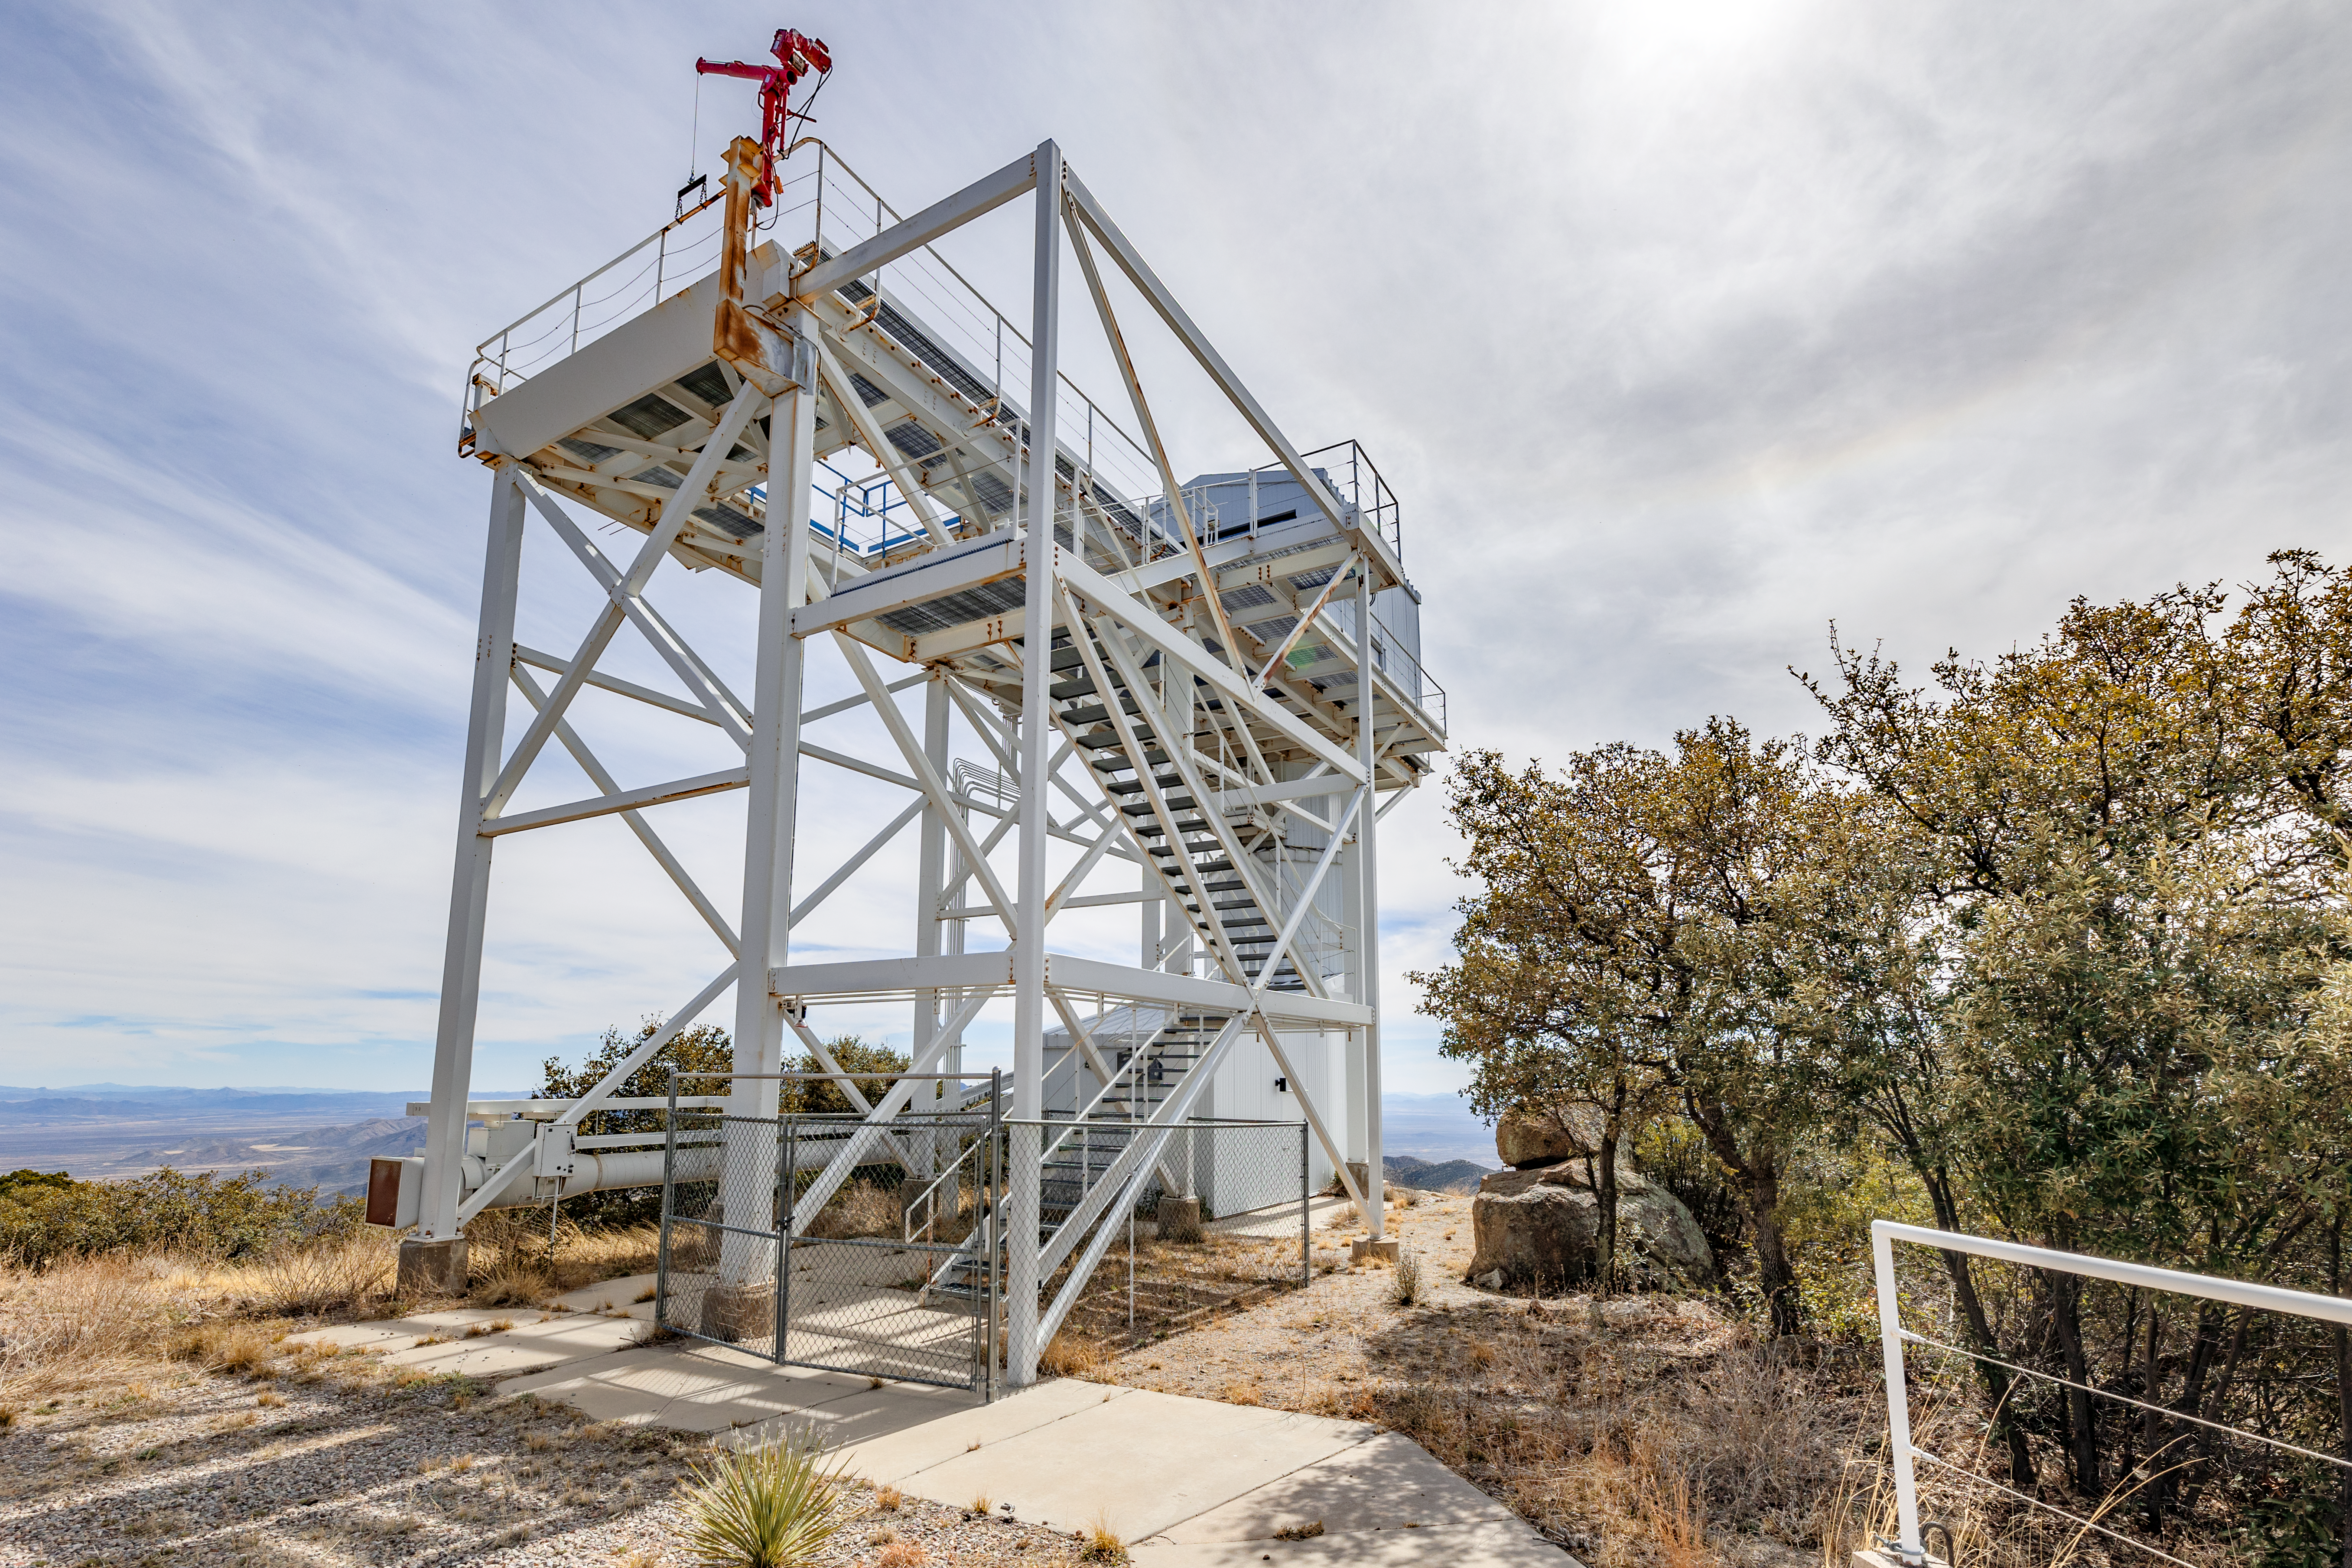

Calypso 1.2-meter Telescope Building

The Calypso 1.2-meter Telescope building on Kitt Peak National Observatory in Arizona.

Credit: KPNO/NOIRLab/NSF/AURA/T. Slovinský